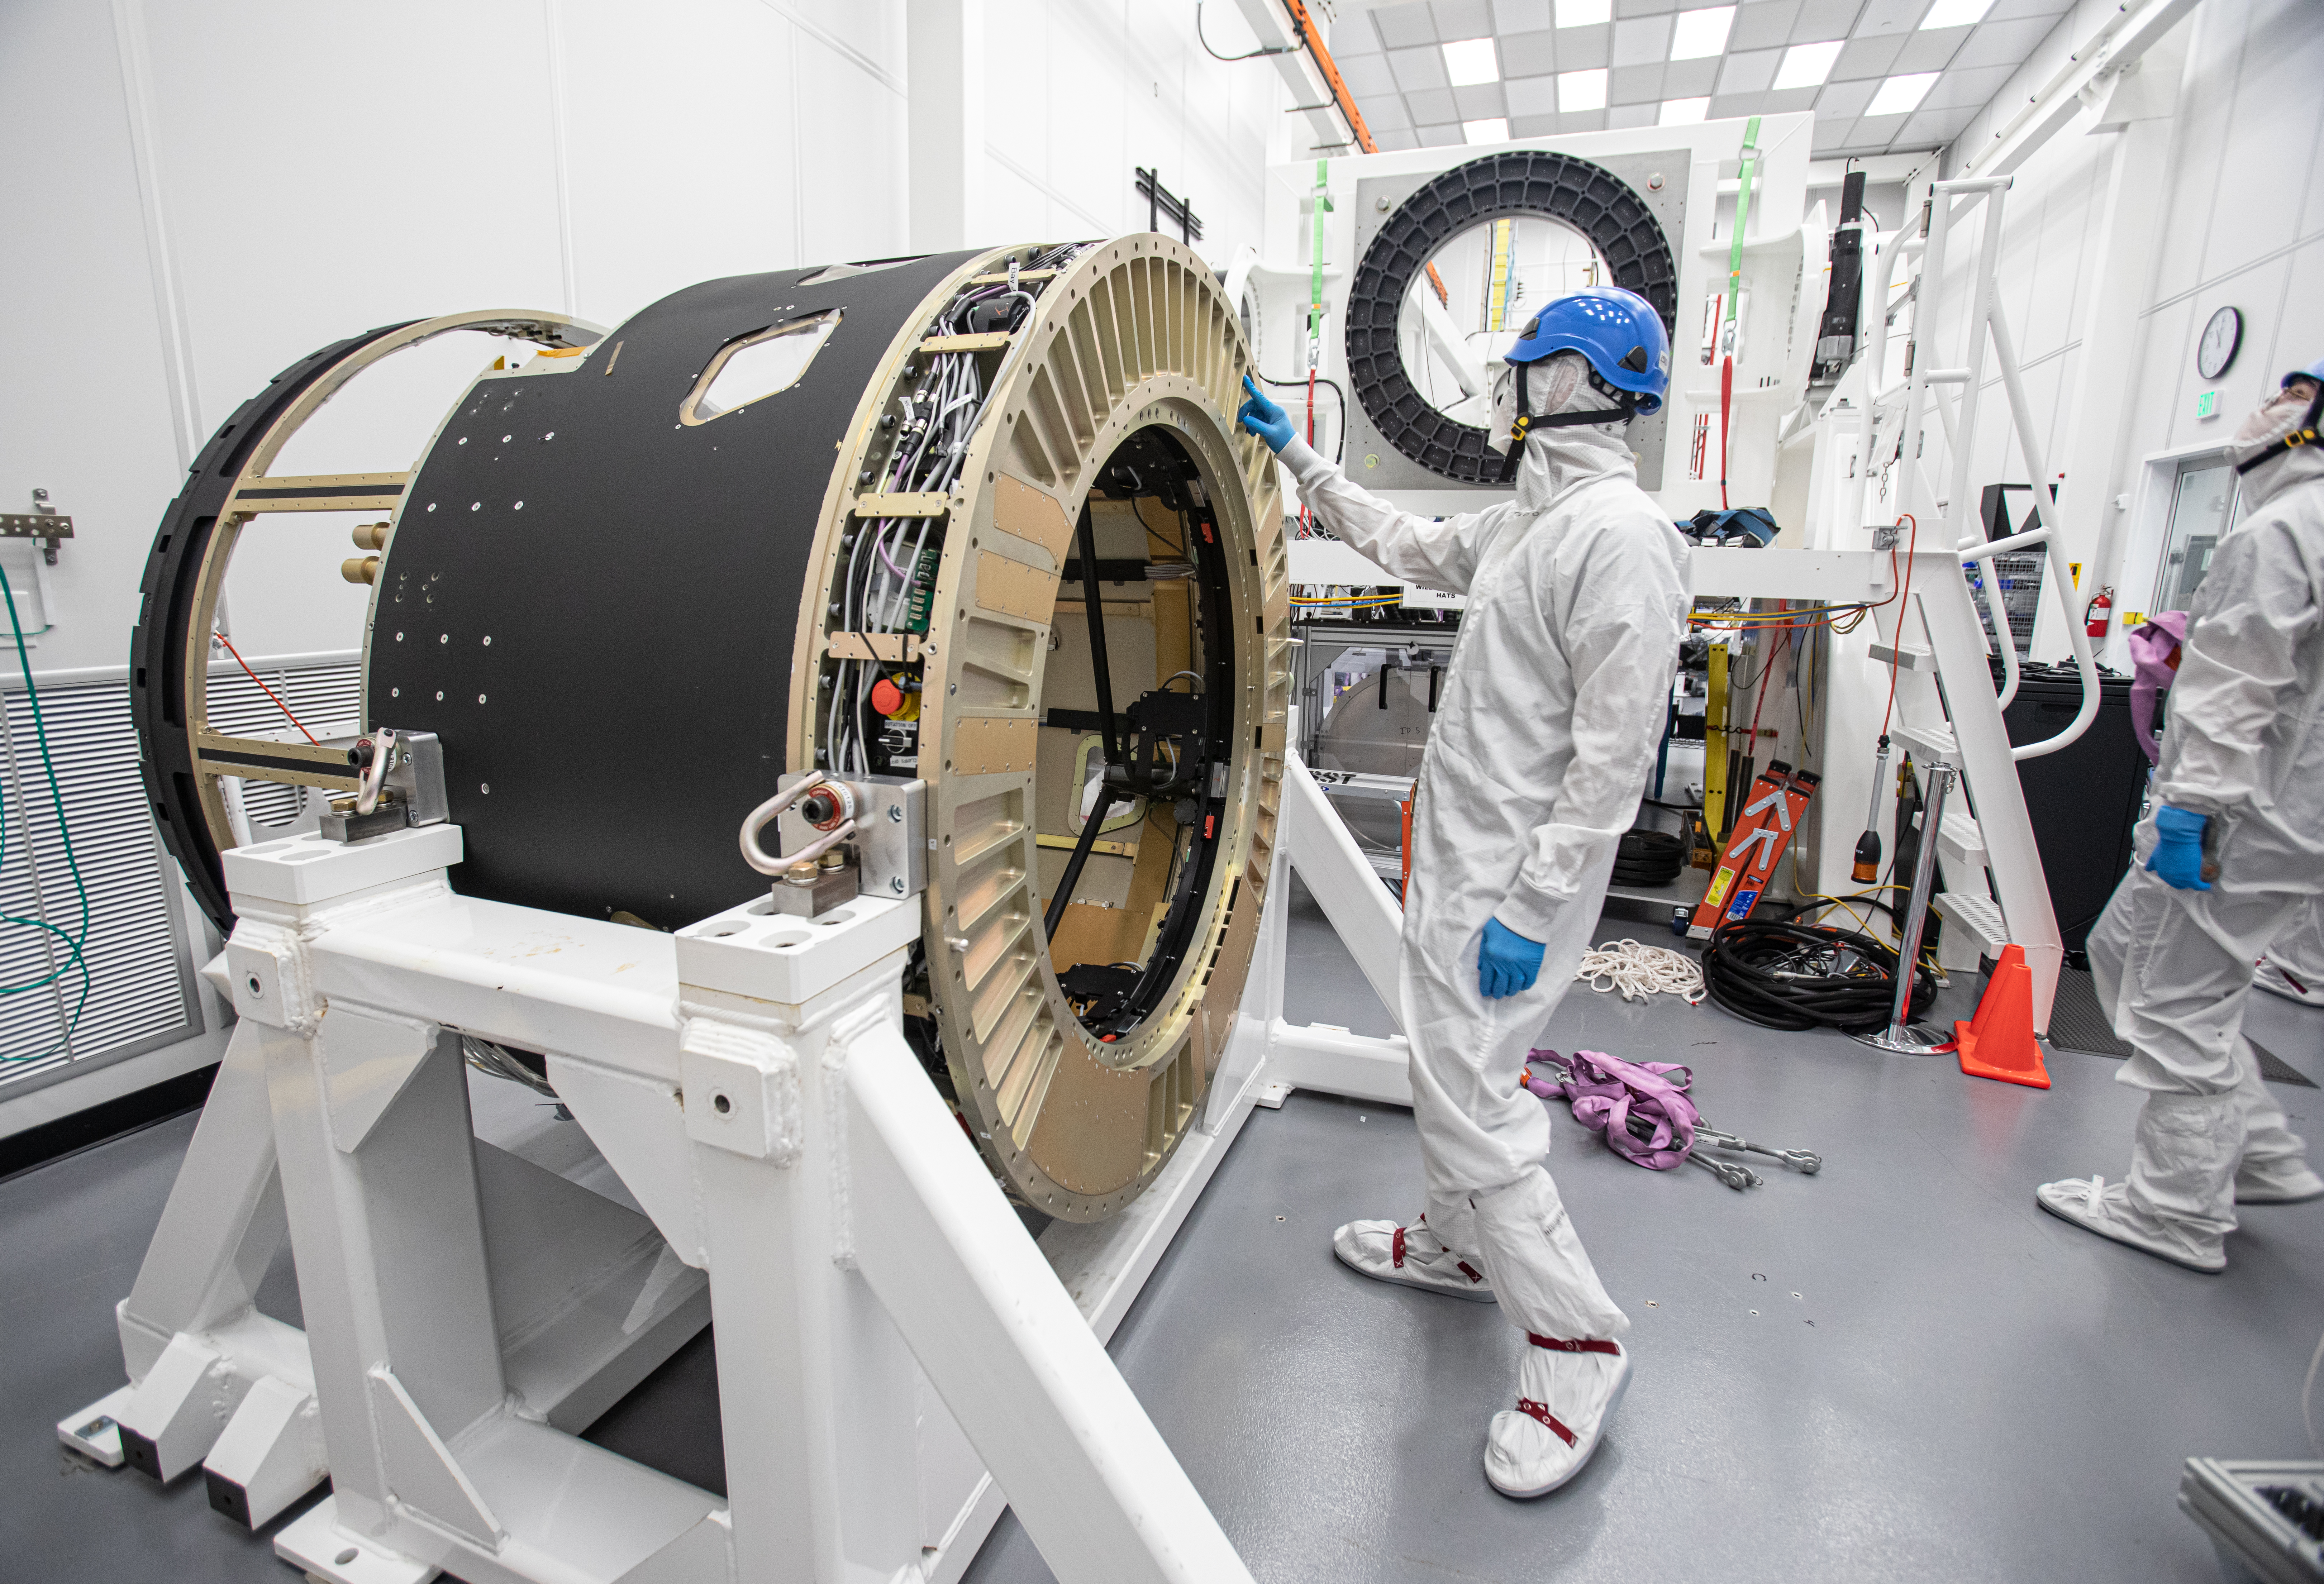

LSST Camera Body Lift

The LSST team successfully completed a lift of the camera body on April 4.

Credit: Jacqueline Ramseyer Orrell/SLAC National Accelerator Laboratory